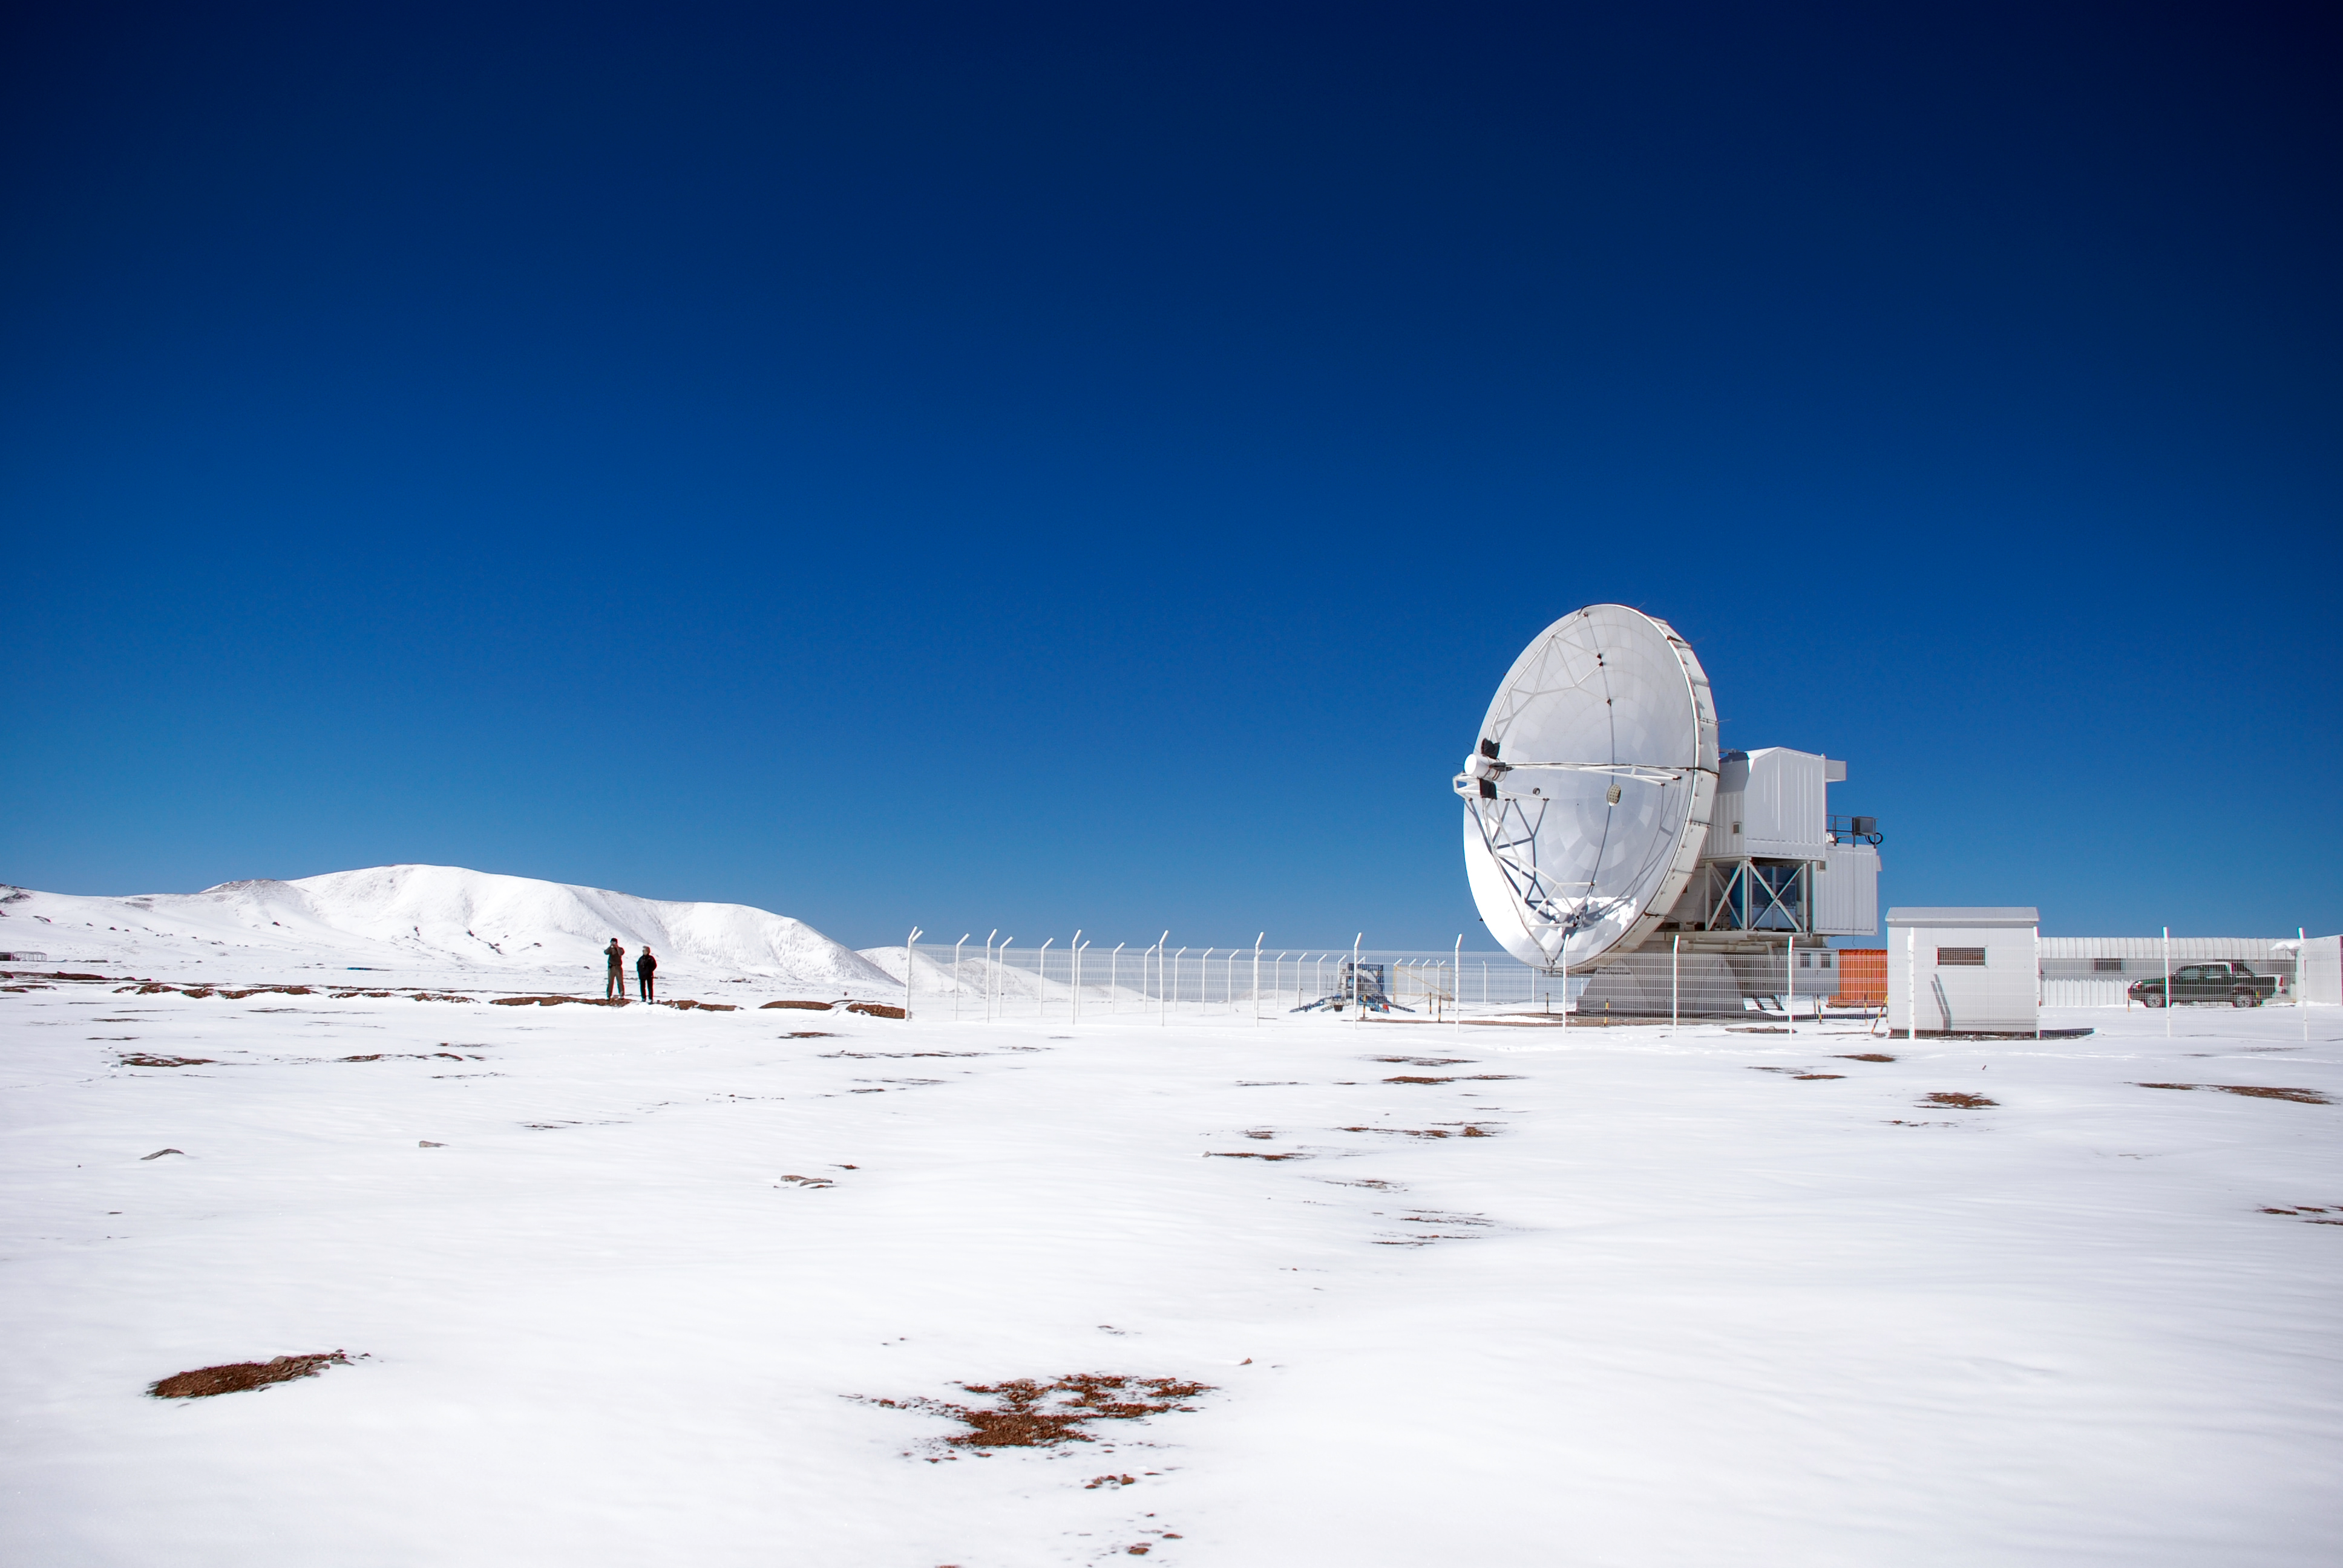

APEX image calendar, February 2010 — APEX in snow

The Atacama Pathfinder Experiment telescope, or APEX, blends into the snowy field on the Chajnantor plateau in Chile's Atacama region. At 5,100 metres, it’s the highest observatory site on the planet, and moisture is rare, with the snow an uncommon visitor.

Credit: C. Durán/ESO/APEX (MPIfR/ESO/OSO)